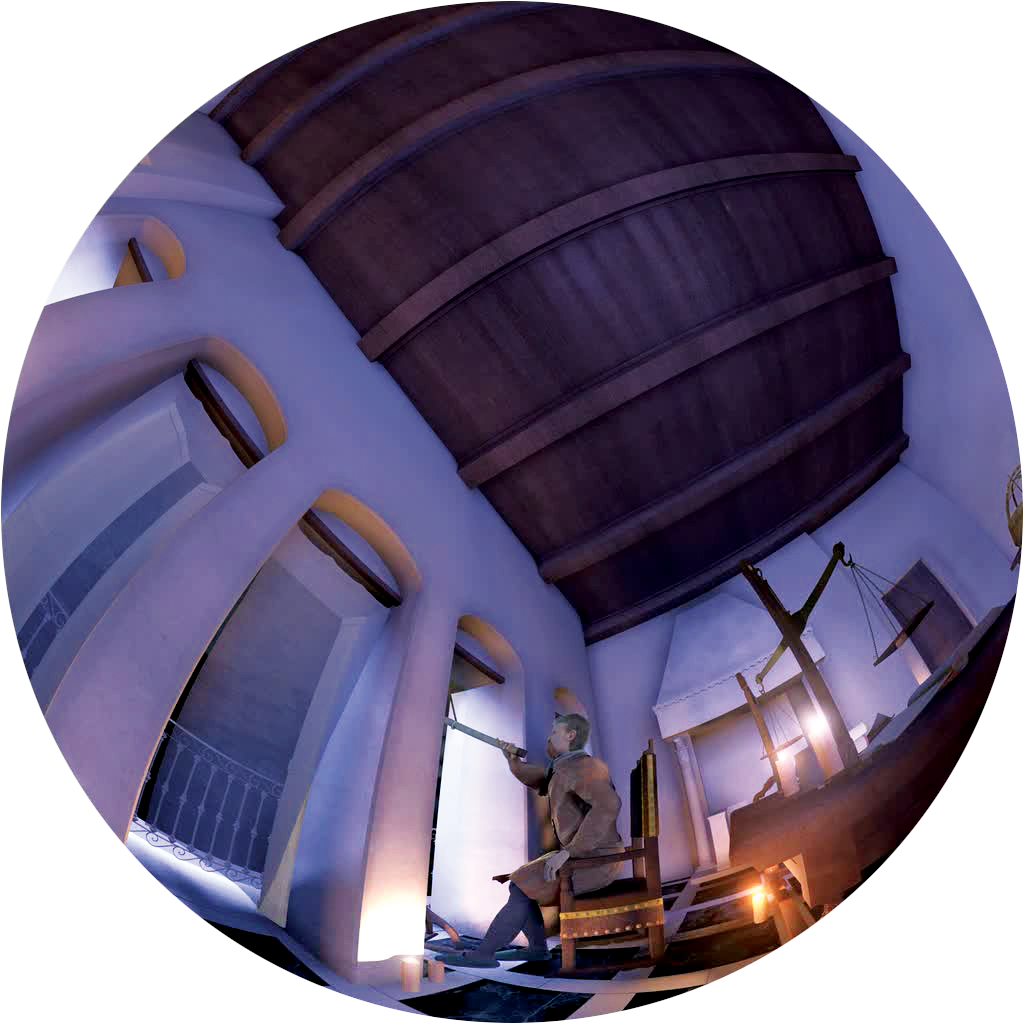

Galileo's first observations with a telescope

Fish-eye image extracted from the amazing ALMA planetarium show, produced by ESO and the Association of French Language Planetariums. The emphasis of the show is the incomparable scientific adventure of the ALMA project. A young female astronomer guides the audience through the story that includes unique animations and footage, leading the viewer from the first observations by Galileo, 400 years ago, to the world of modern astronomy, moving from the visible wavelength domain to explore the millimetre-wave view of the Universe, and leaving light-polluted cities for unique settings in some of the highest and driest places on Earth. More information about the show is available on http://www.cosmicorigins.org

Credit: APLF/ESO